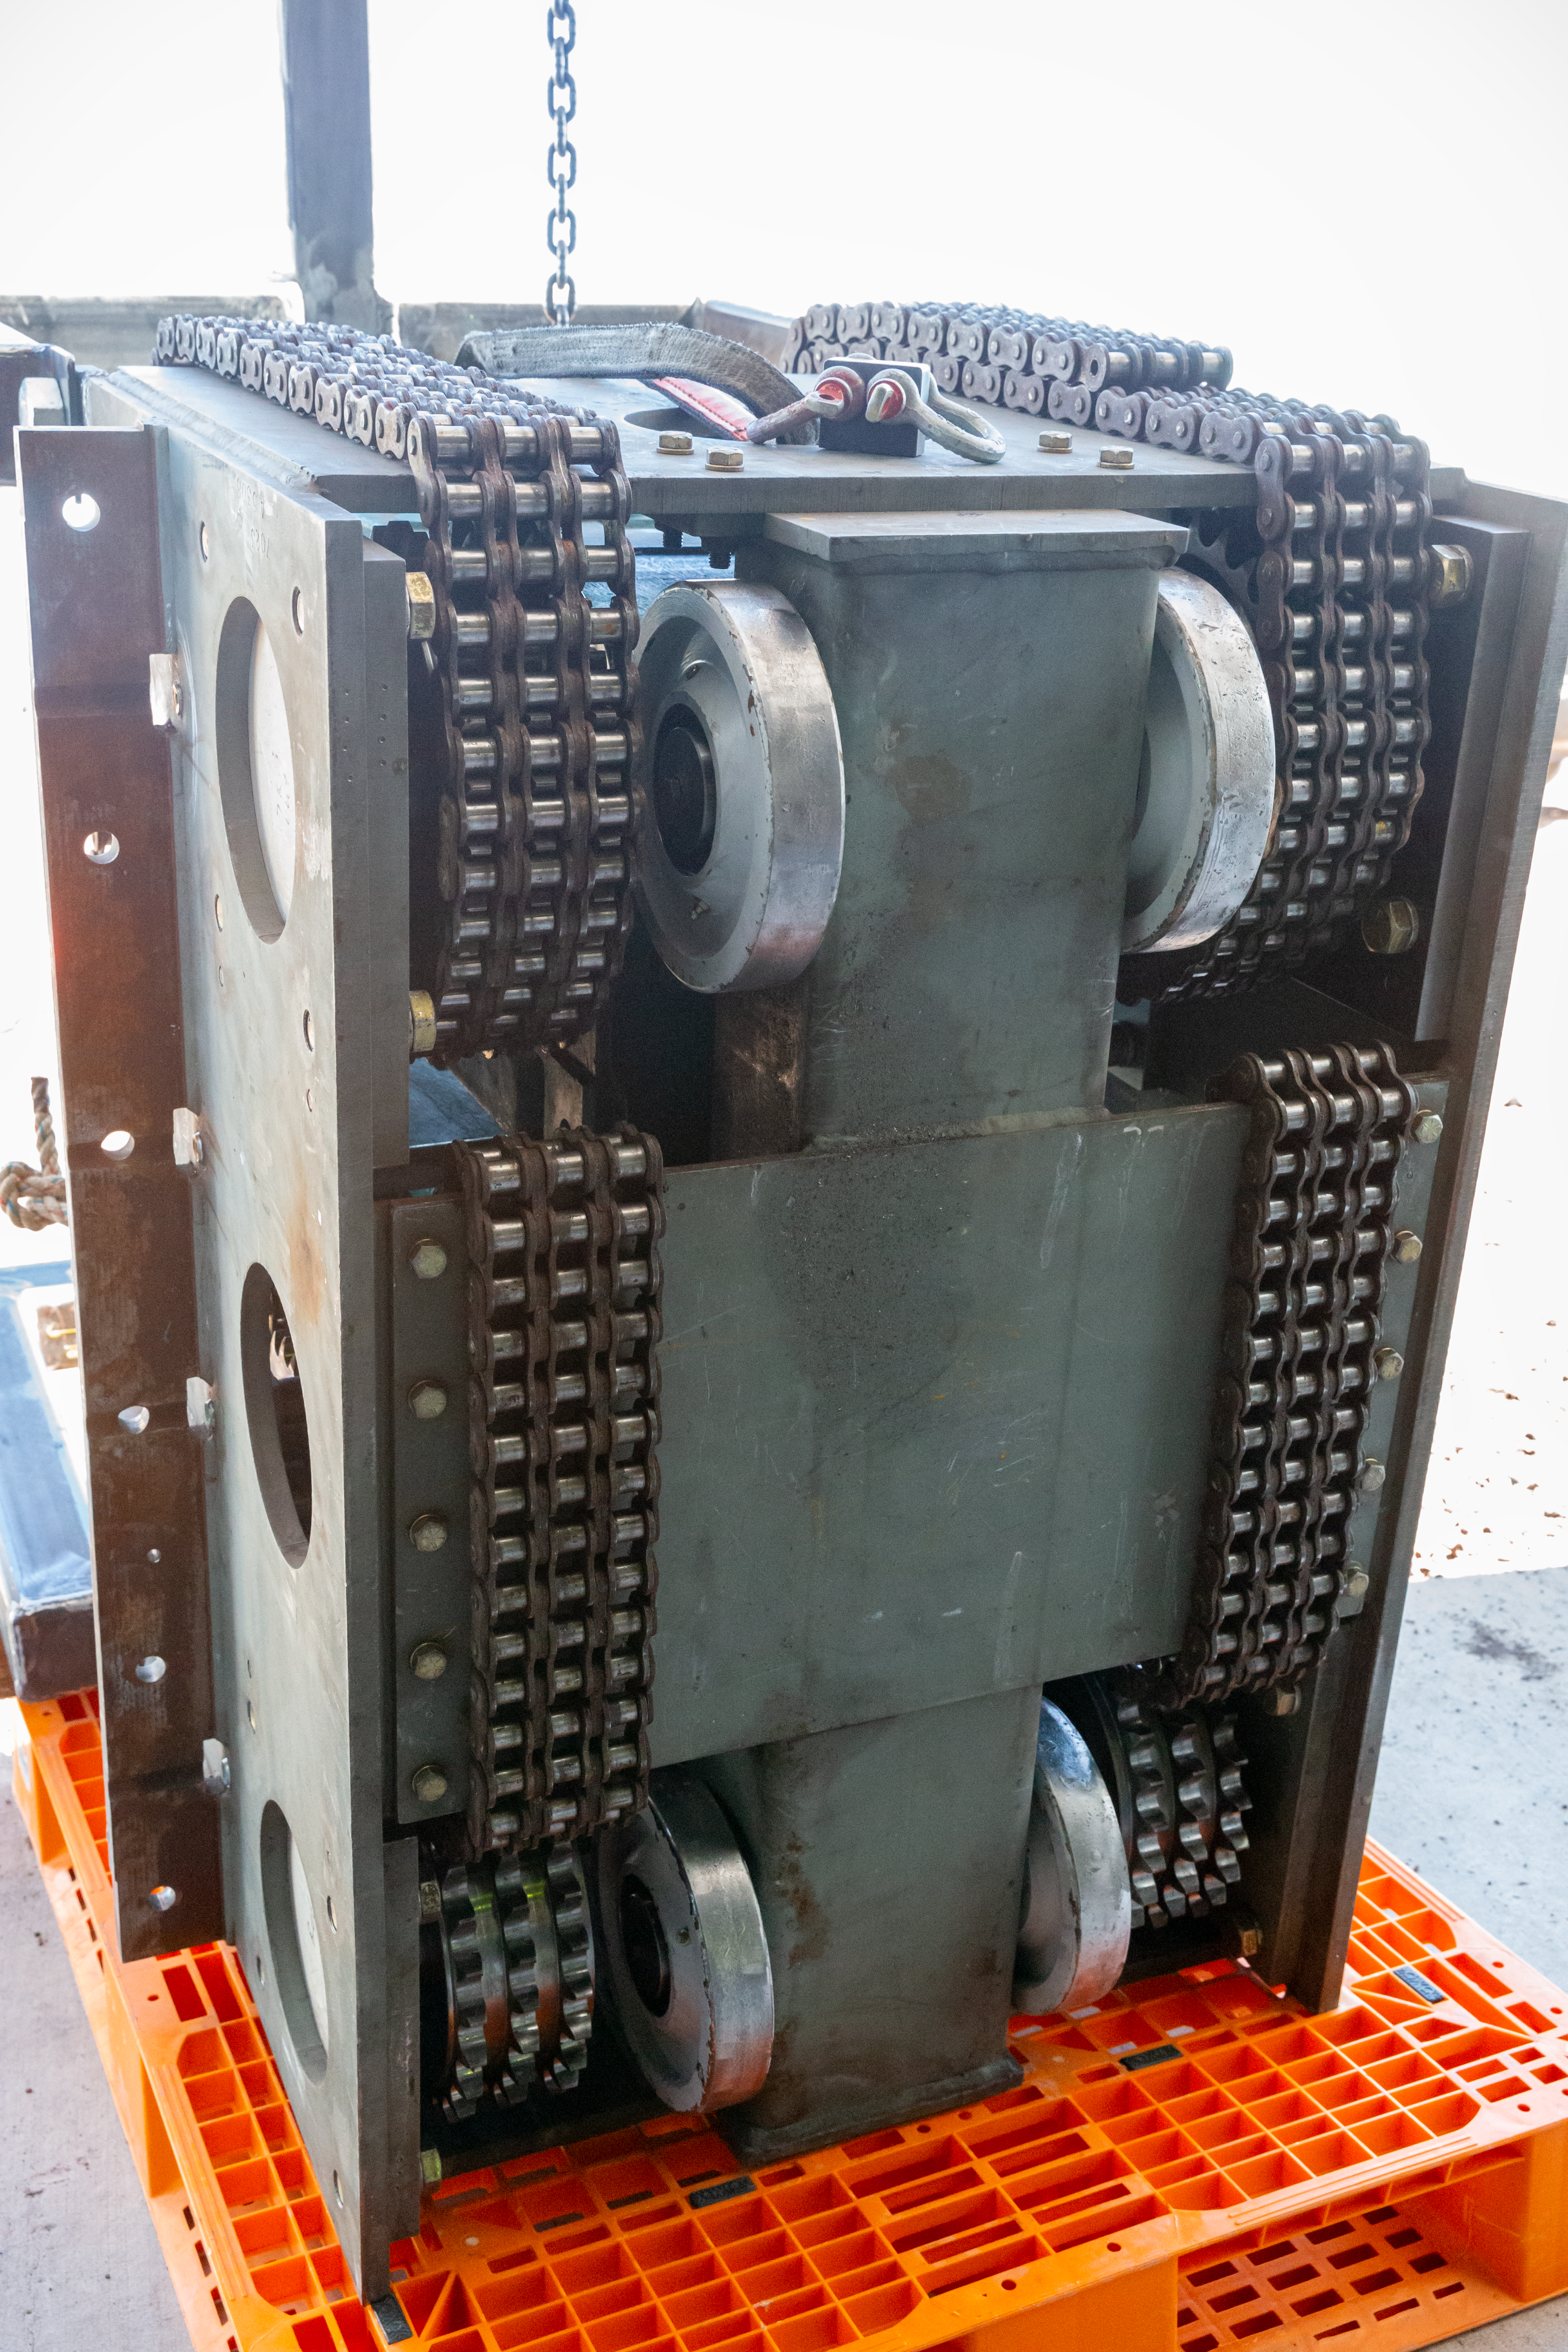

GN shutter gear box

One of the gear-boxes which control the opening and closing of the Gemini shutter.

Credit: International Gemini Observatory/NSF NOIRLab/AURA/J. Pollard